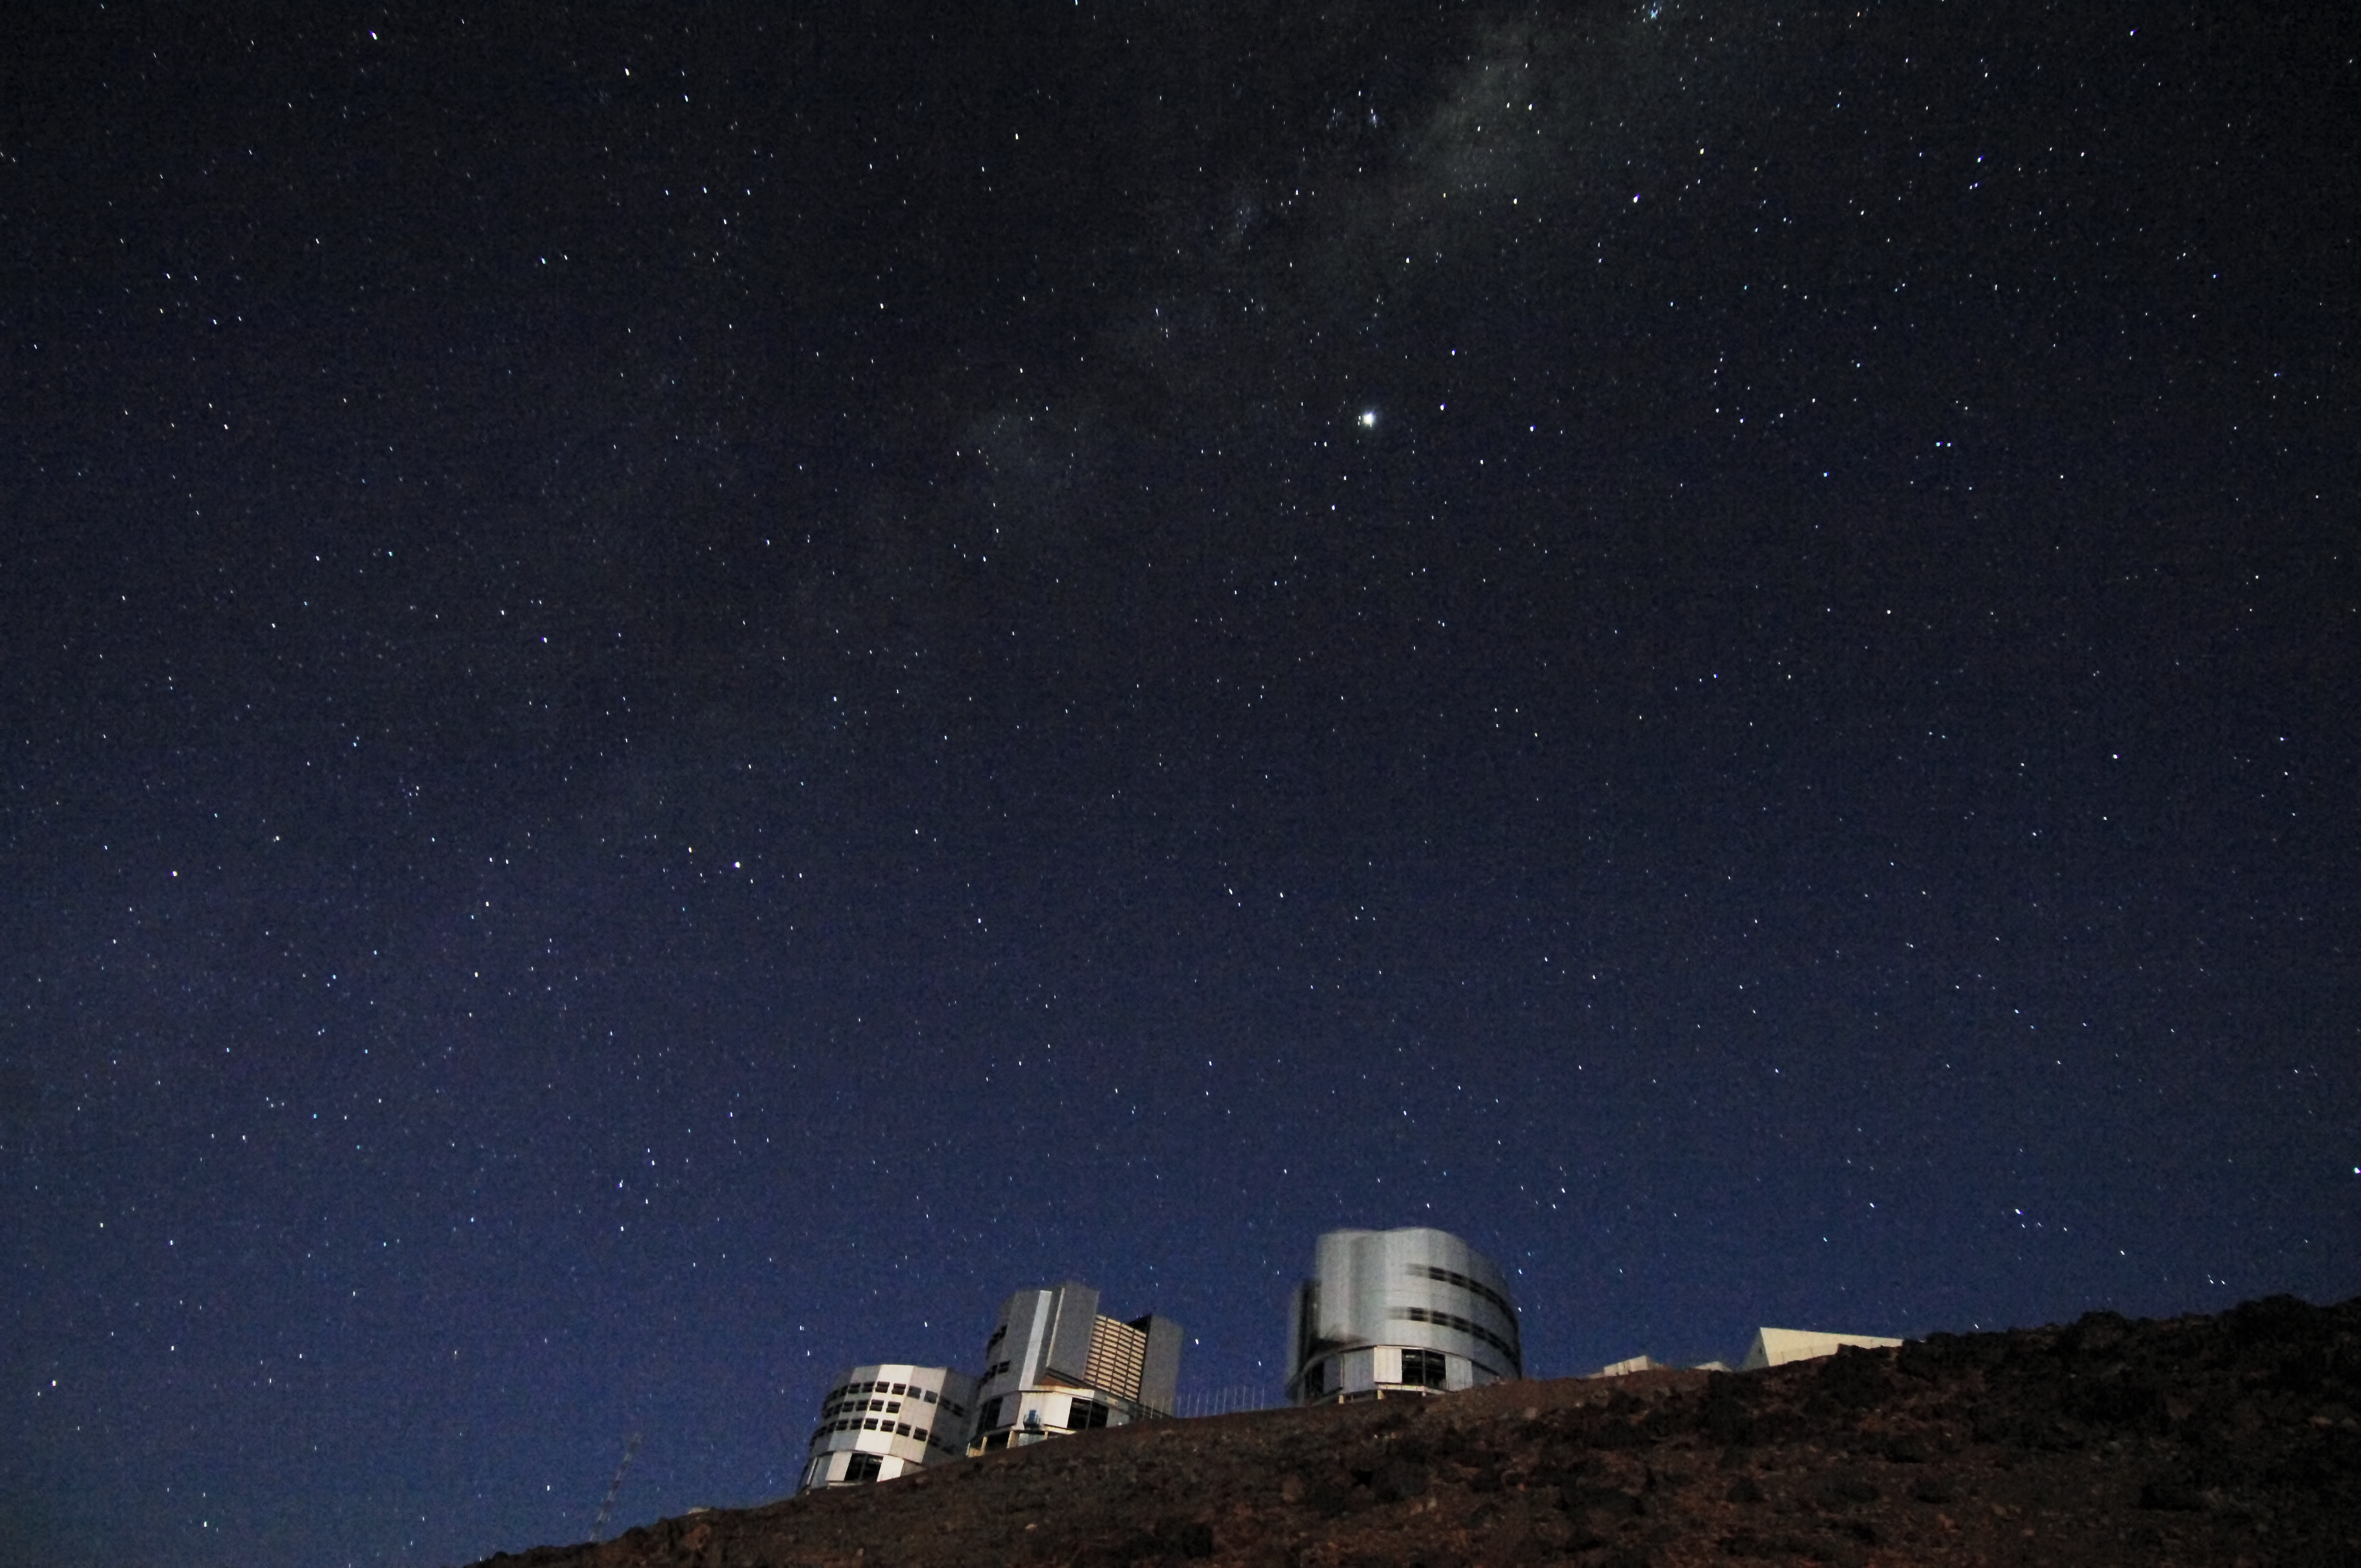

ESO Very Large Telescope

The ESO Very Large Telescope (VLT) at Cerro Paranal at night, Chile.

Credit: ESO/F. Kamphues